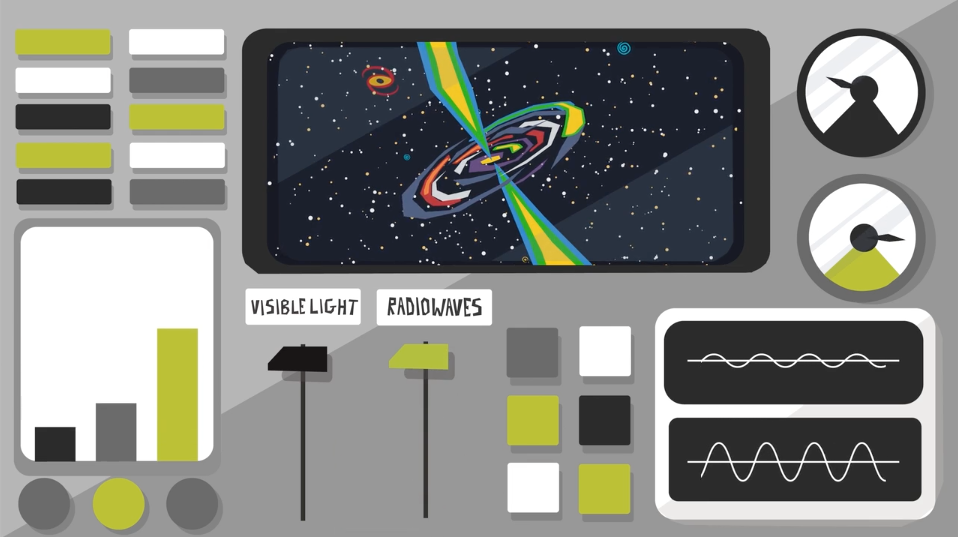

#WAWUA - ALMA is State of the Art Technology

Episode 02 | Season 01 With colorful artwork and clever animations, these short videos delve into topics that explain the fundamentals of radio astronomy, including interferometry (why an array of antennas works as one telescope), astrochemistry (the molecules and elements found in space), the basics of light and the electromagnetic spectrum, the hidden features of the “cold” universe, and the origin and destiny of stardust.

Credit: ALMA (ESO/NAOJ/NRAO); María Corrêa-Mendes et al.